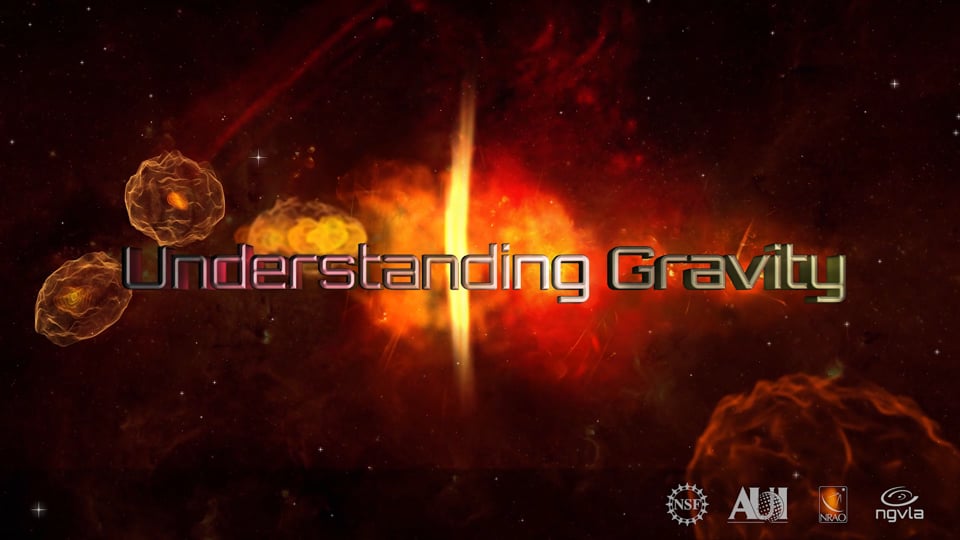

Understanding Gravity: ngVLA Key Science Goal 4

Video created 06/07/2019

Credit: NRAO/AUI/NSF